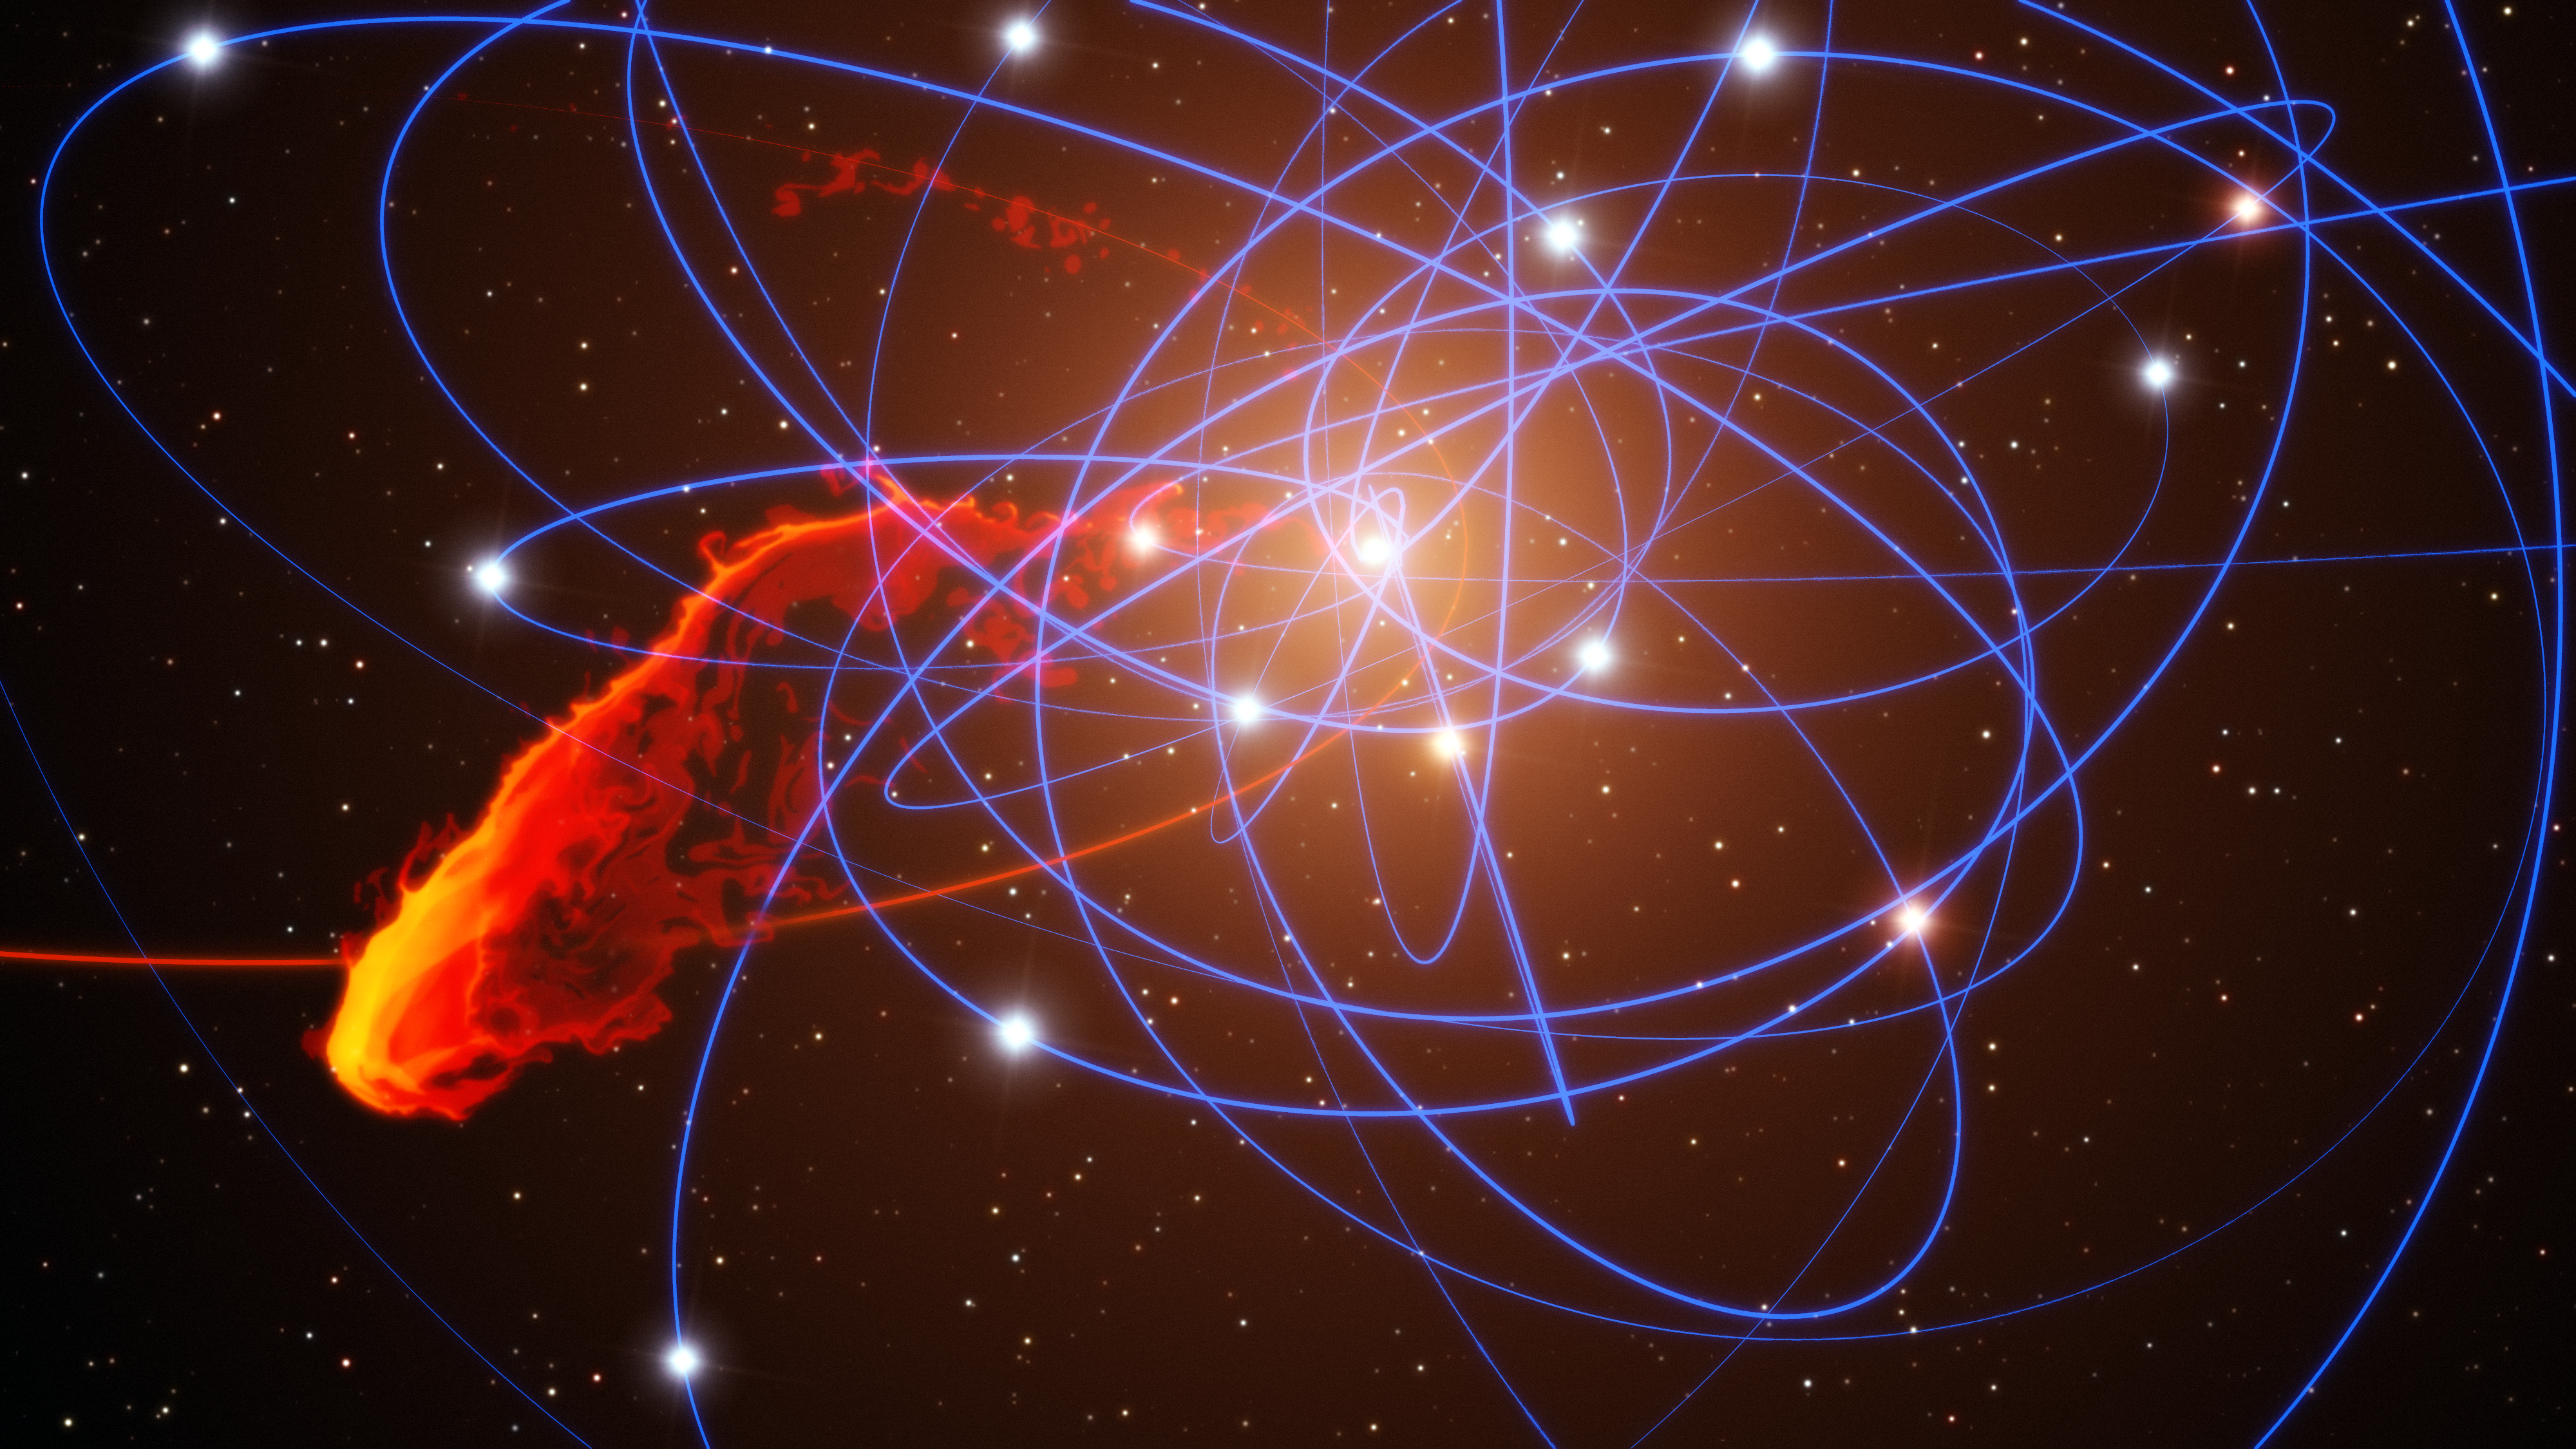

Simulation of gas cloud after close approach to the black hole at the centre of the Milky Way

This view shows a simulation of how a gas cloud that has been observed approaching the supermassive black hole at the centre of the galaxy may break apart over the next few years. This is the first time ever that the approach of such a doomed cloud to a supermassive black hole has been observed and it is expected to break up completely during 2013. The remains of the gas cloud are shown in red and yellow, with the cloud's orbit marked in red. The stars orbiting the black hole are also shown along with blue lines marking their orbits. This view simulates the expected positions of the stars and gas cloud in the year 2021.

Credit: ESO/MPE/Marc Schartmann